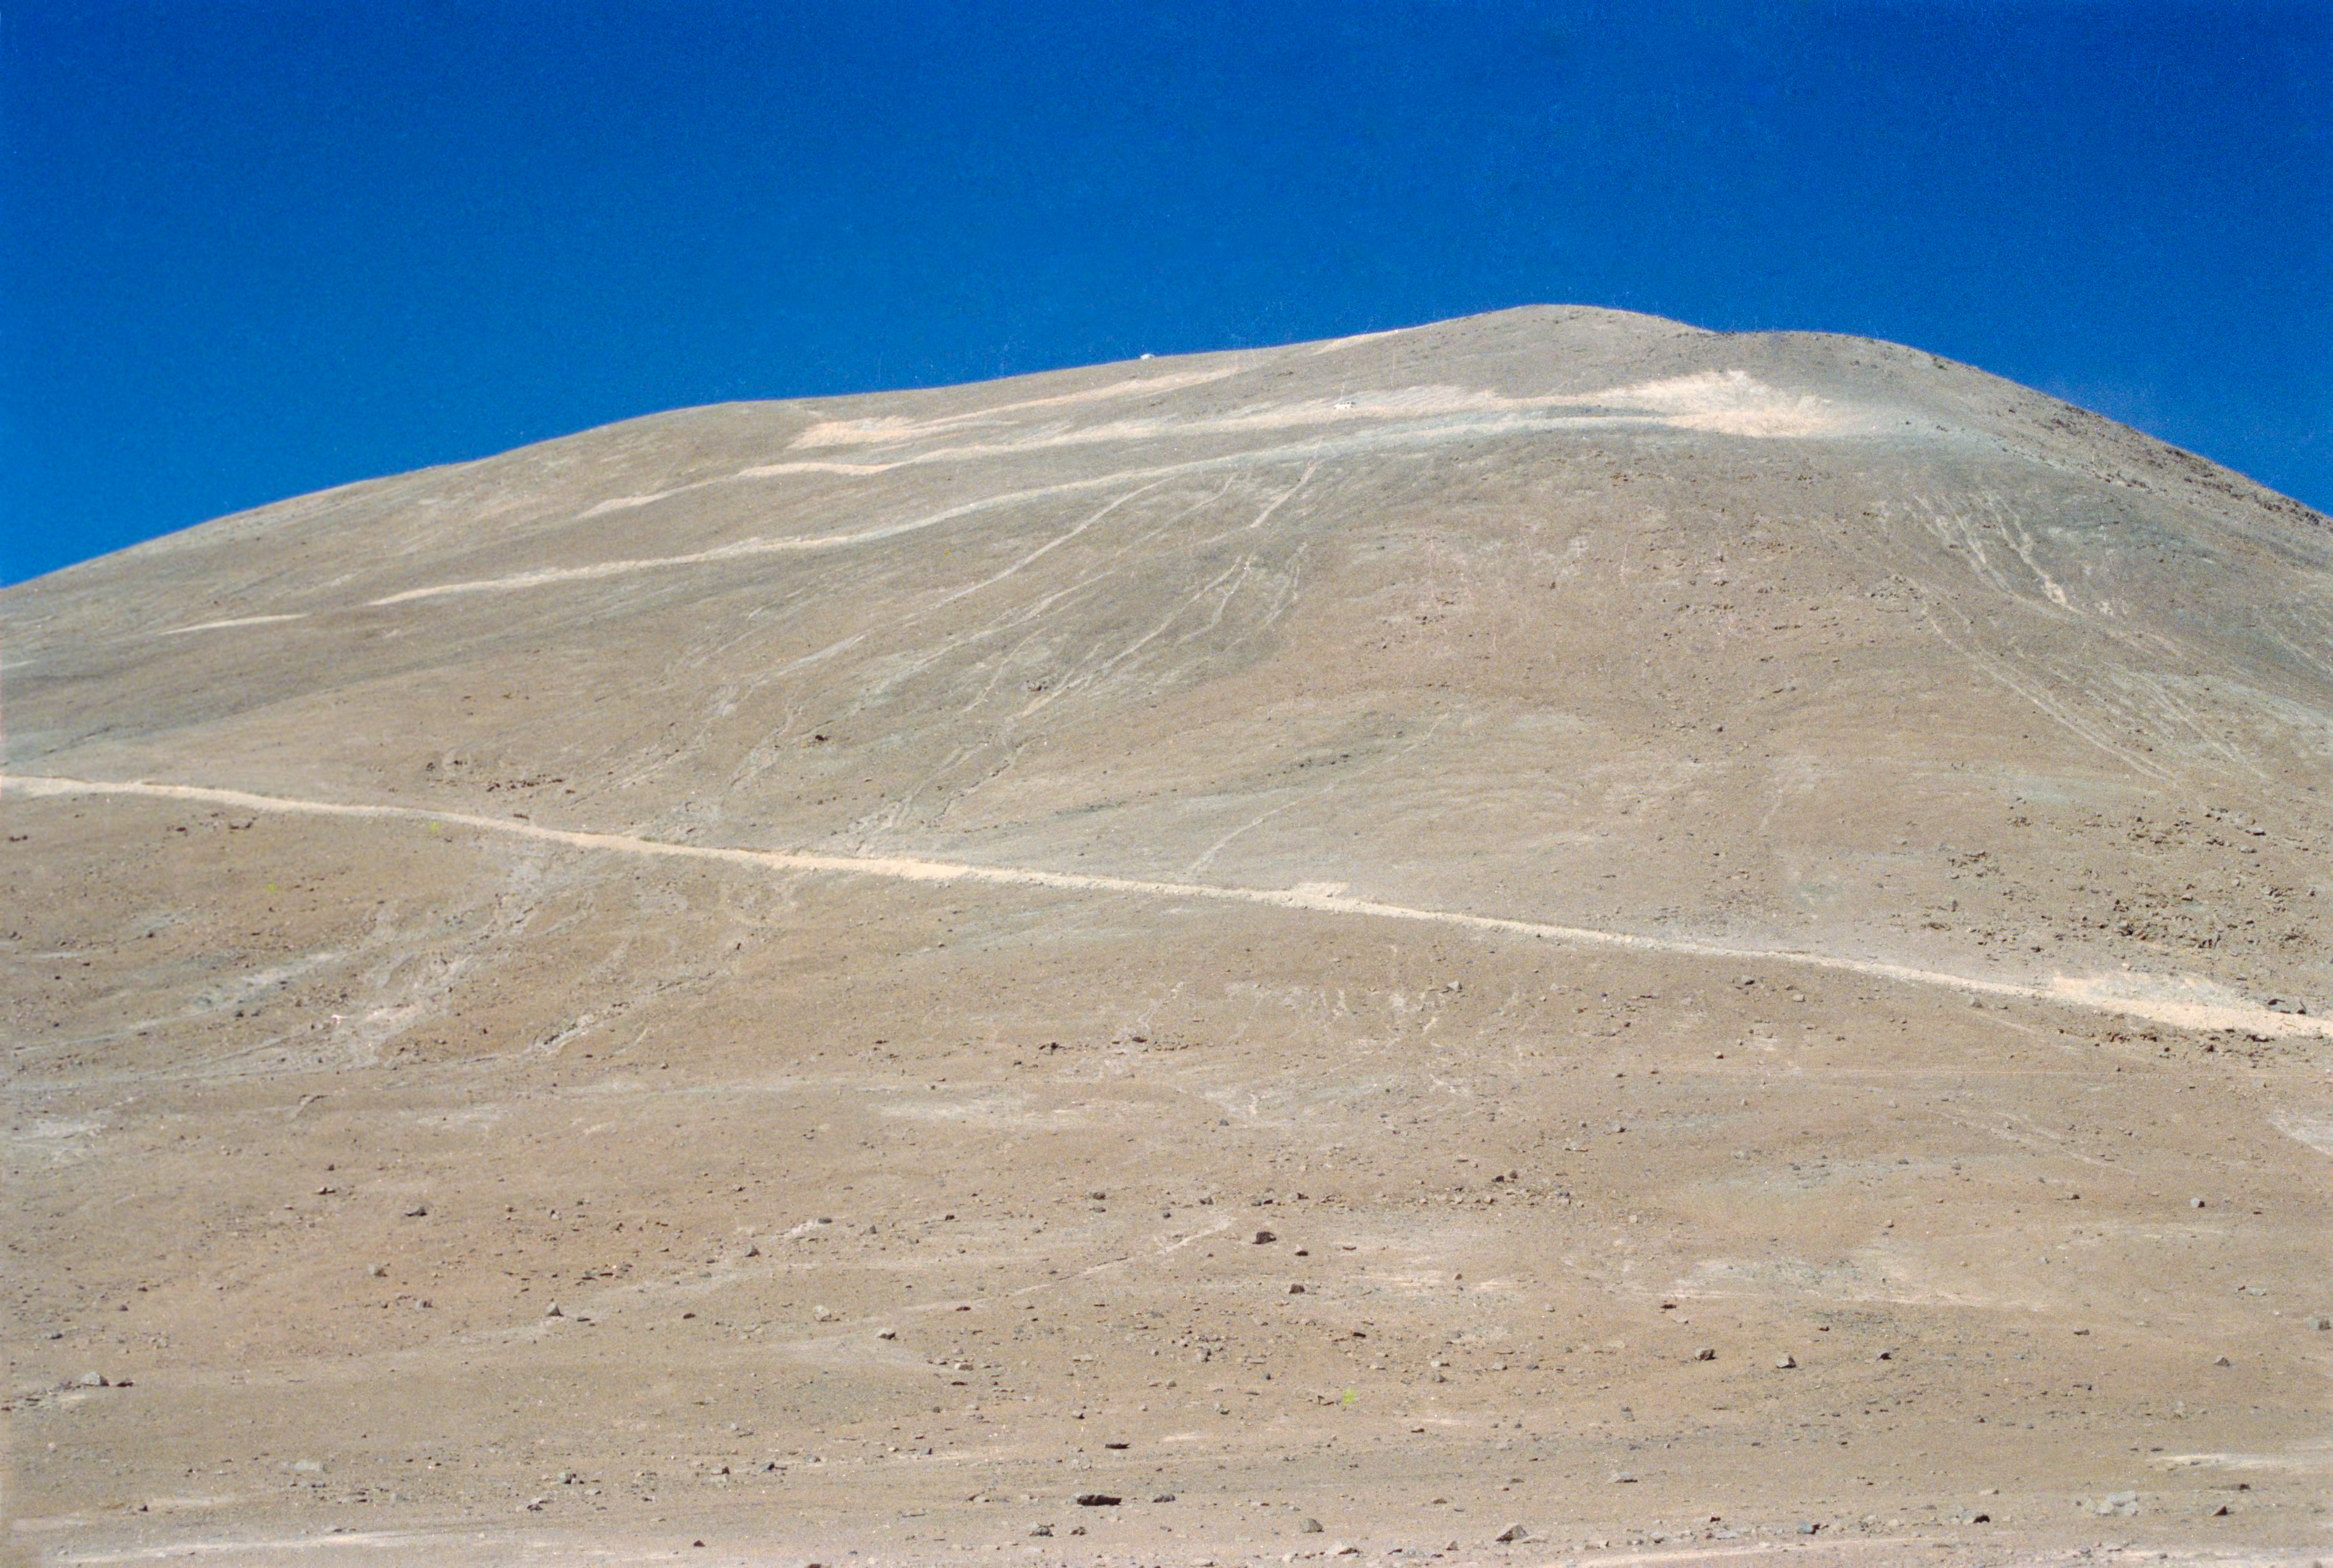

Cerro Armazones

The track going up to the summit of Cerro Armazones. This photo was taken in the late 1980s during the site testing campaign for the VLT.

Credit: ESO/H-E. Schuster